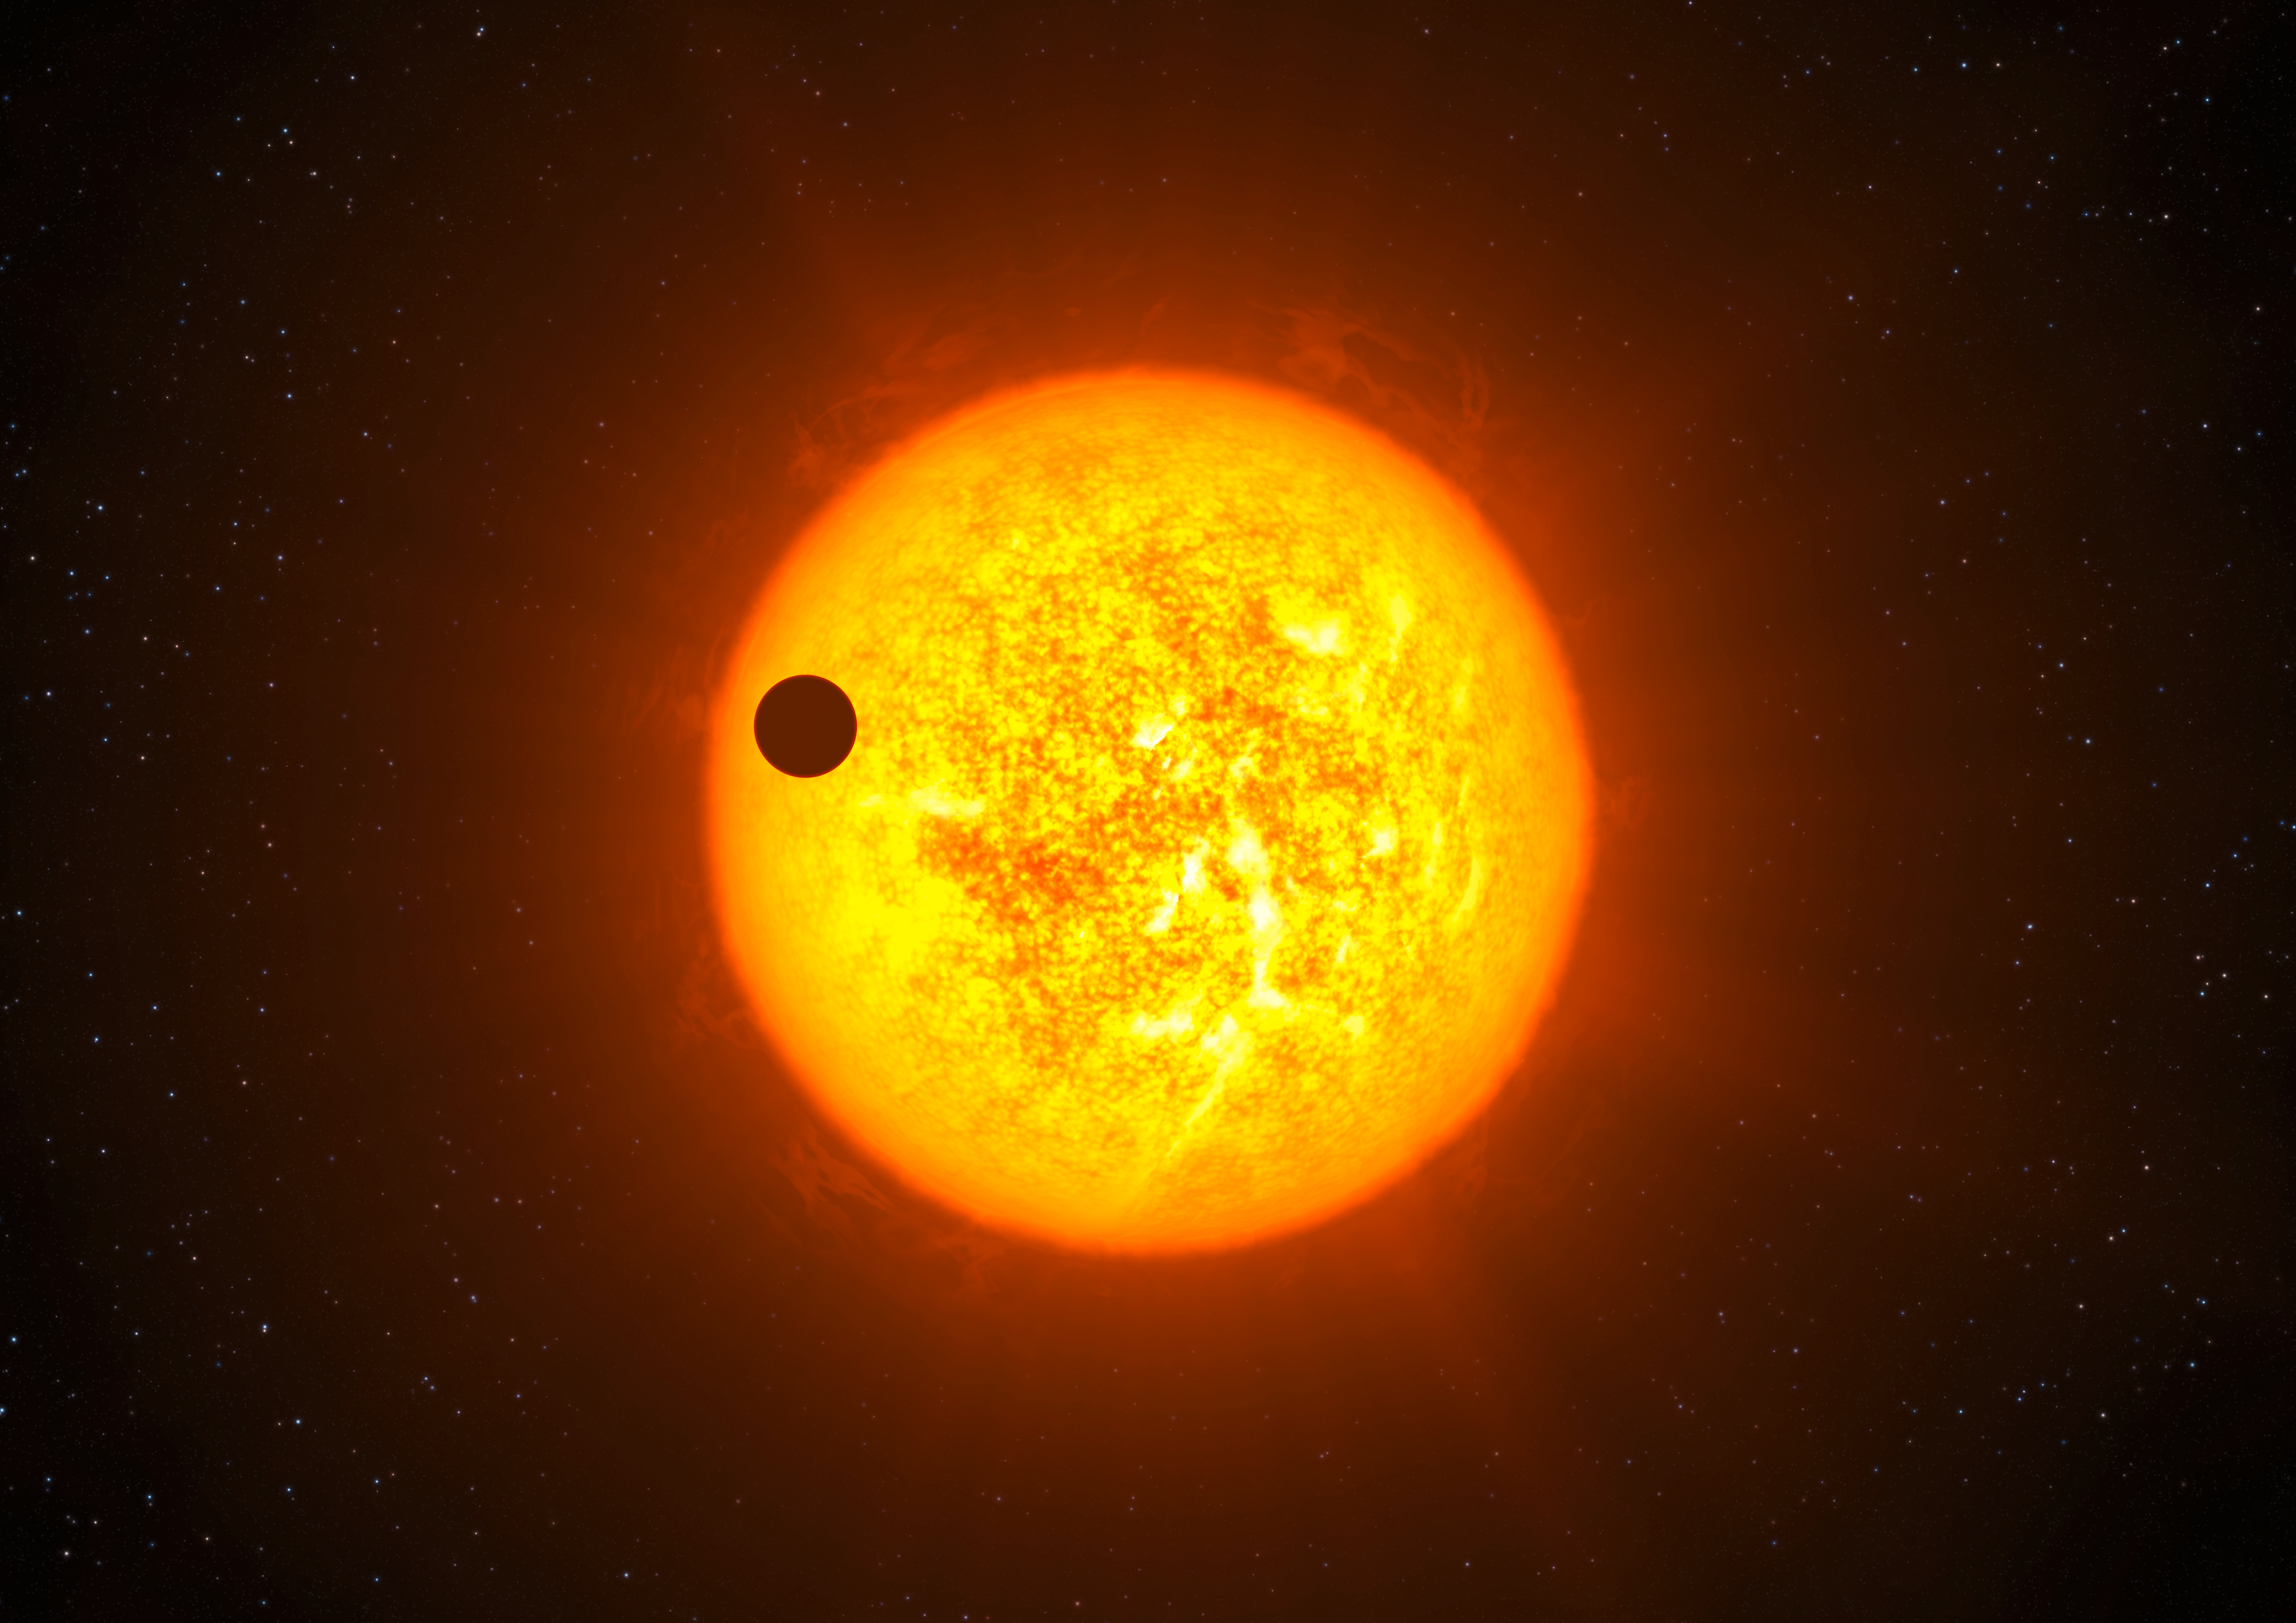

Artist’s impression of Corot-9b

This artist’s impression shows the transiting exoplanet Corot-9b. Discovered by combining observations from the CoRoT satellite and the ESO HARPS instrument, Corot-9b is the first “normal” exoplanet that can be studied in great detail. This planet has the size of Jupiter and an orbit similar to that of Mercury. It orbits a star similar to the Sun located 1,500 light-years away from Earth towards the constellation of Serpens (the Snake). Corot-9b passes in front of its host star every 95 days, as seen from Earth. This “transit” lasts for about 8 hours. Like our own giant planets, Jupiter and Saturn, the planet is mostly made of hydrogen and helium, and it may contain up to 20 Earth masses of other elements, including water and rock at high temperatures and pressures.

Credit: ESO/L. Calçada